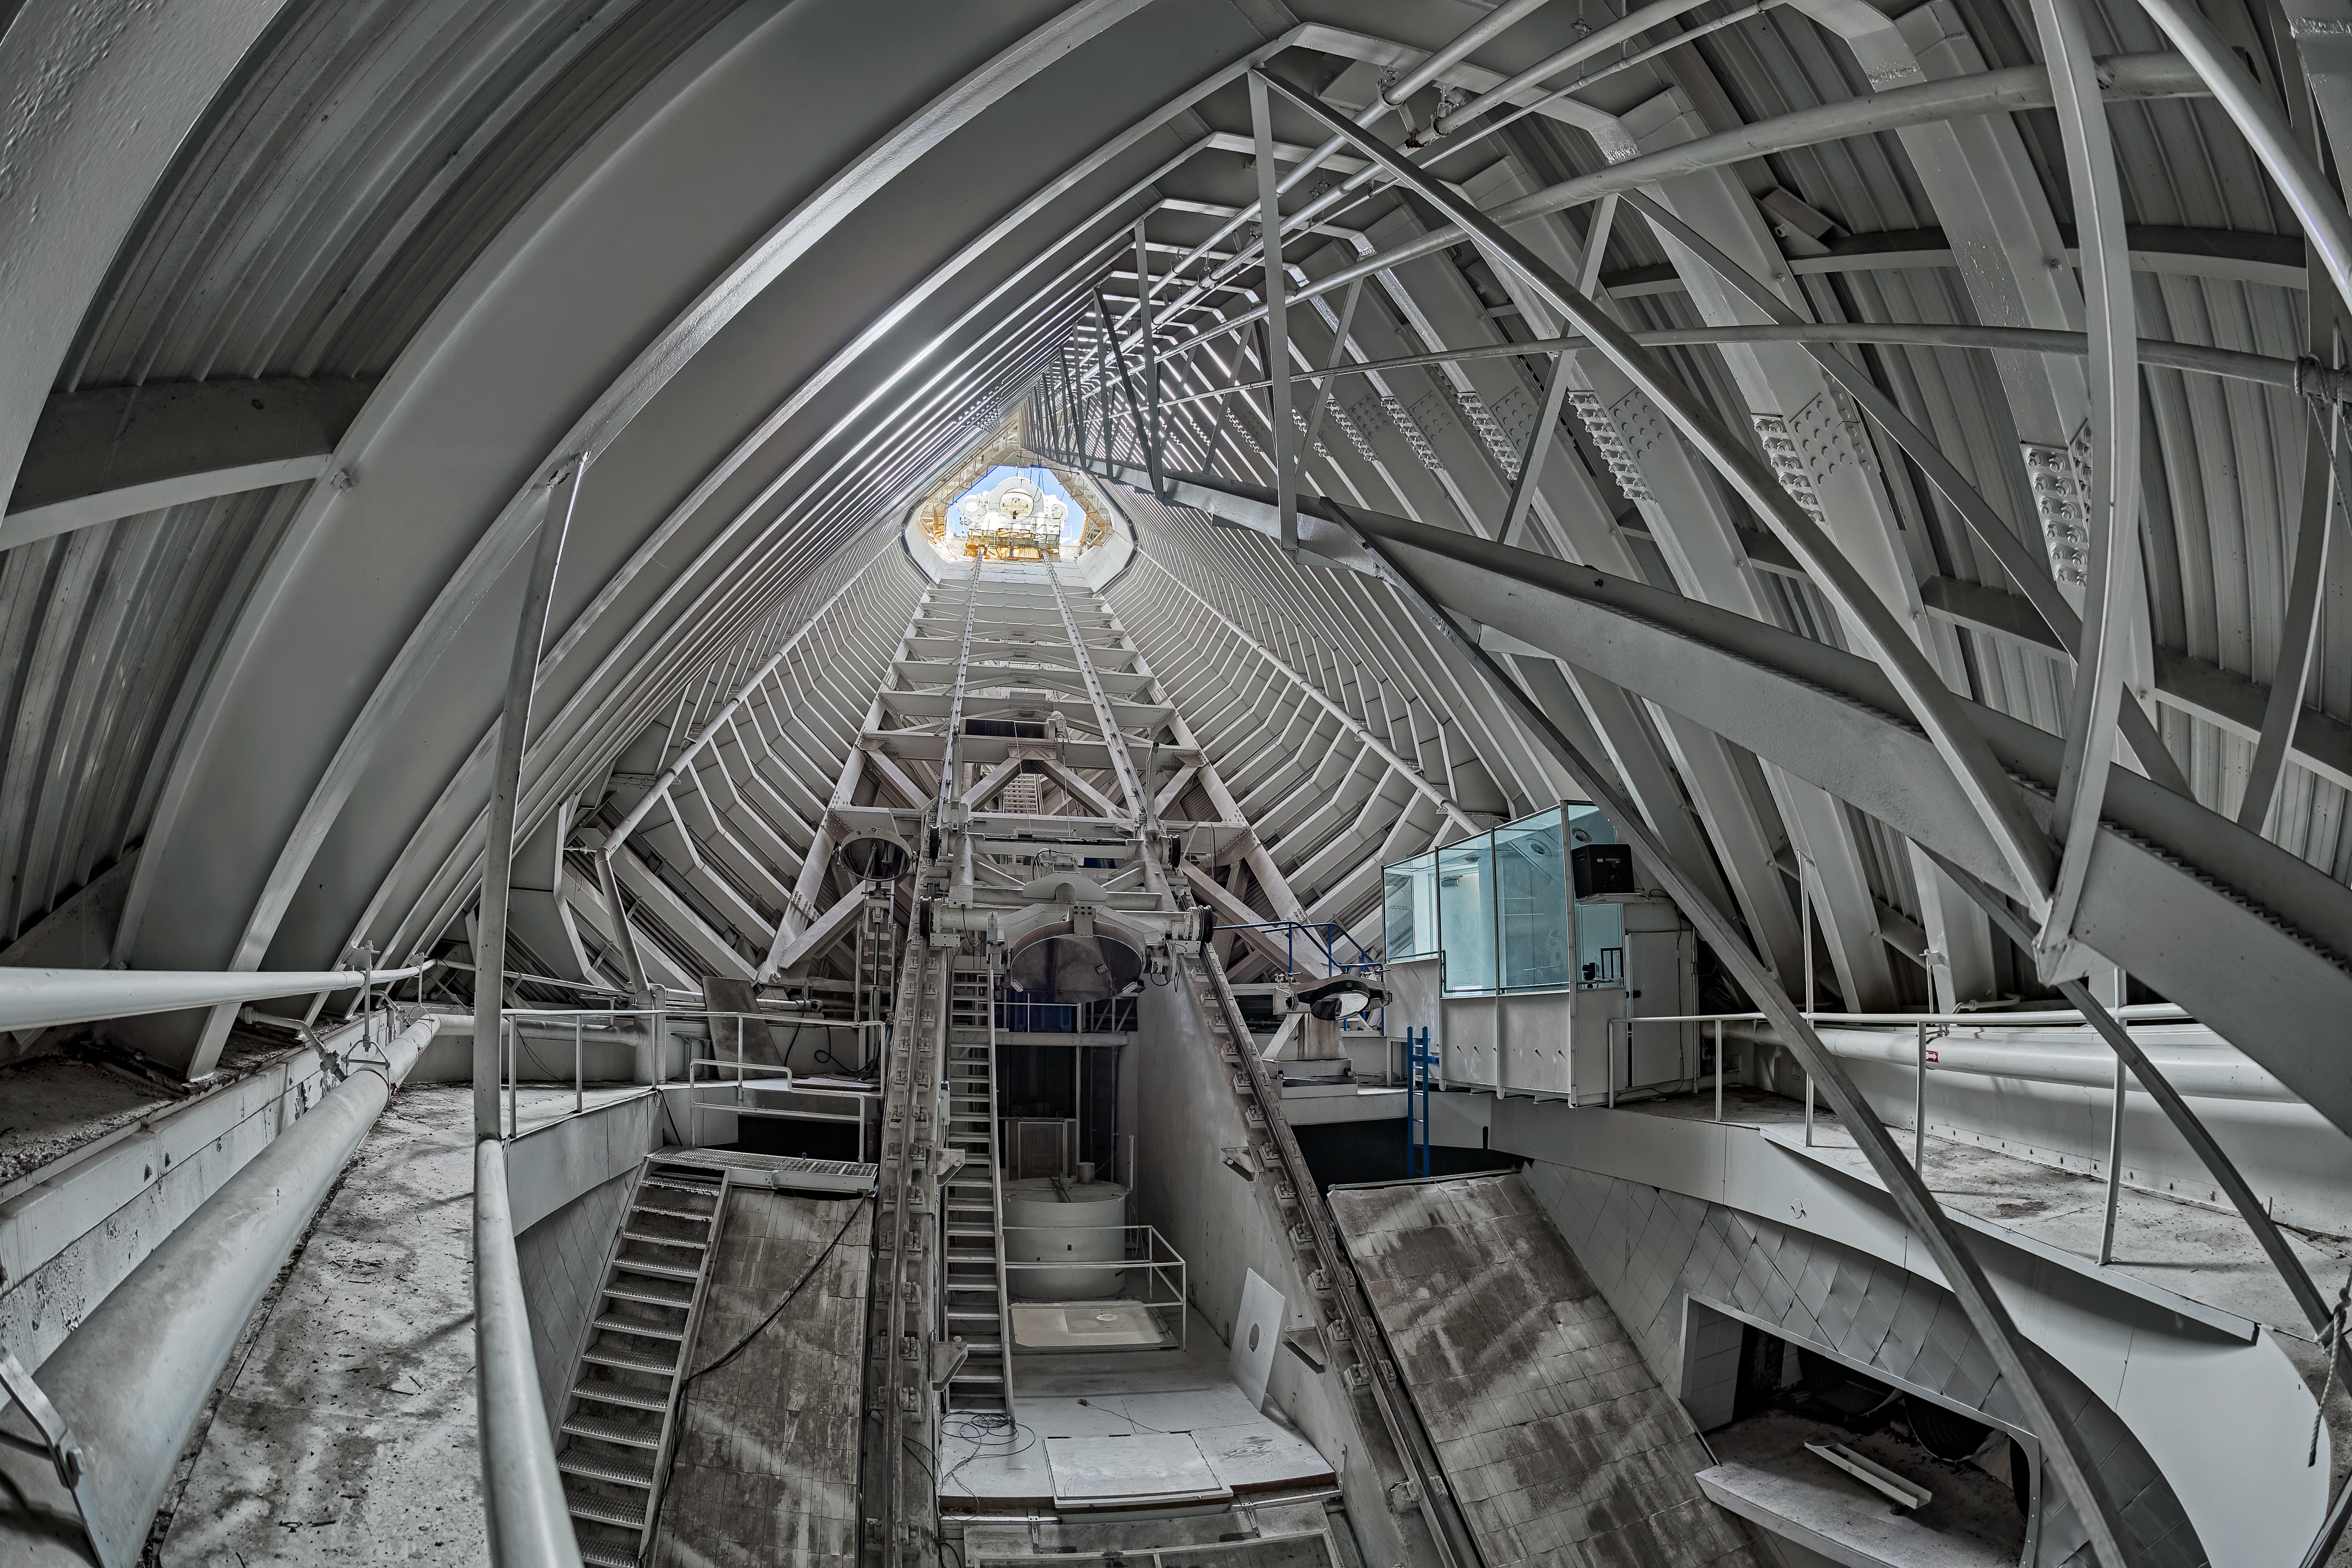

McMath-Pierce Solar Telescope Interior

The interior of the shaft leading down to the primary mirrors of the McMath-Pierce Solar Telescope located at Kitt Peak National Observatory (KPNO), a Program of NSF NOIRLab.

Credit: KPNO/NOIRLab/NSF/AURA/T. Matsopoulos